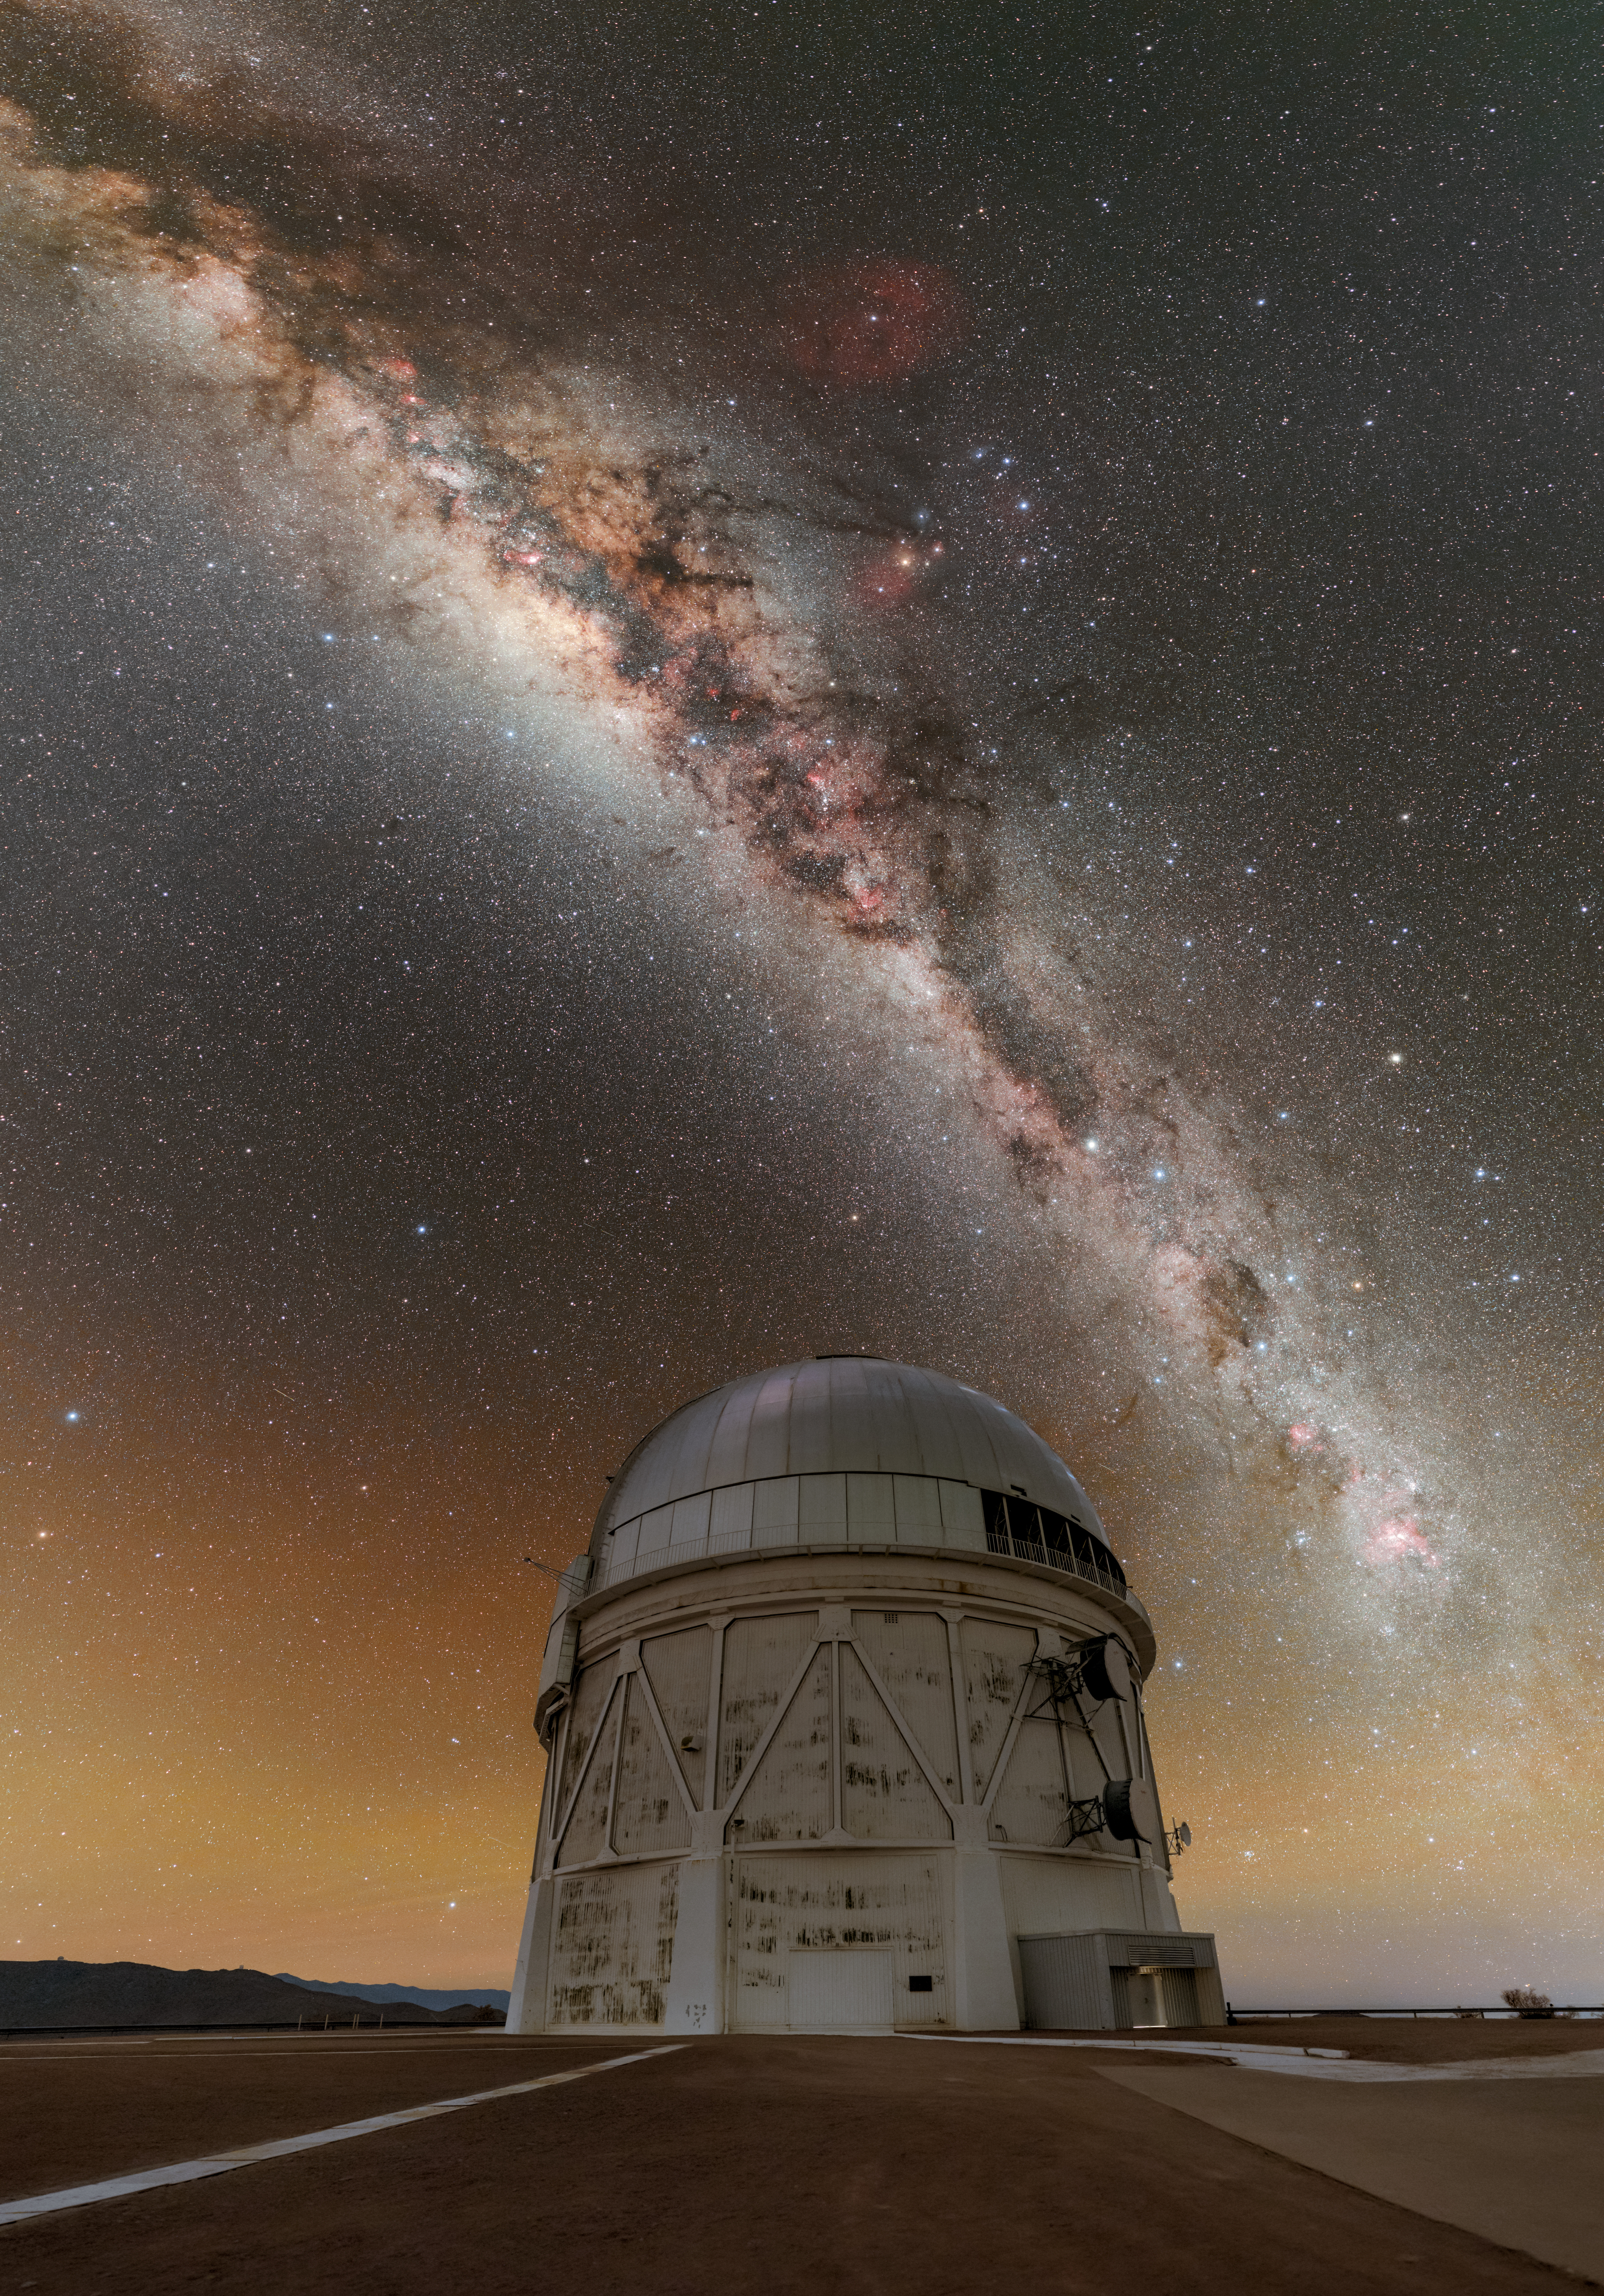

Dust and Dark Energy above CTIO

This Image of the Week showcases the stunning Milky Way gracefully arcing over the NSF Víctor M. Blanco 4-meter Telescope at the U.S. National Science Foundation Cerro Tololo Inter-American Observatory (CTIO), a Program of NSF NOIRLab in Chile. CTIO is located at an altitude of 2200 meters (7200 feet) in the remote mountains of Chile. This location, high in the sky and far from city light pollution, allows telescopes like the Blanco Telescope to study the sky in breathtaking clarity. This image encapsulates the beauty of the cosmos and the sophisticated efforts undertaken by astronomers to unravel its mysteries. One such effort in which this telescope has played a major role is the Dark Energy Survey (DES). The survey examined the origin of the accelerating Universe to uncover the nature of dark energy by measuring the 14-billion-year history of cosmic expansion. Over a six-year period, this telescope, armed with the Dark Energy Camera (DECam) fabricated by the U.S. Department of Energy, observed about two million distant galaxies and found several thousand supernovae. The results of this ambitious survey are being used to trace the history of cosmic expansion and study the nature of dark energy.

This photo was taken as part of the NOIRLab 2022 Photo Expedition to all the NOIRLab sites. Petr Horálek, the photographer, is a NOIRLab Audiovisual Ambassador.

Credit: CTIO/NOIRLab/NSF/AURA/P. Horálek (Institute of Physics in Opava)